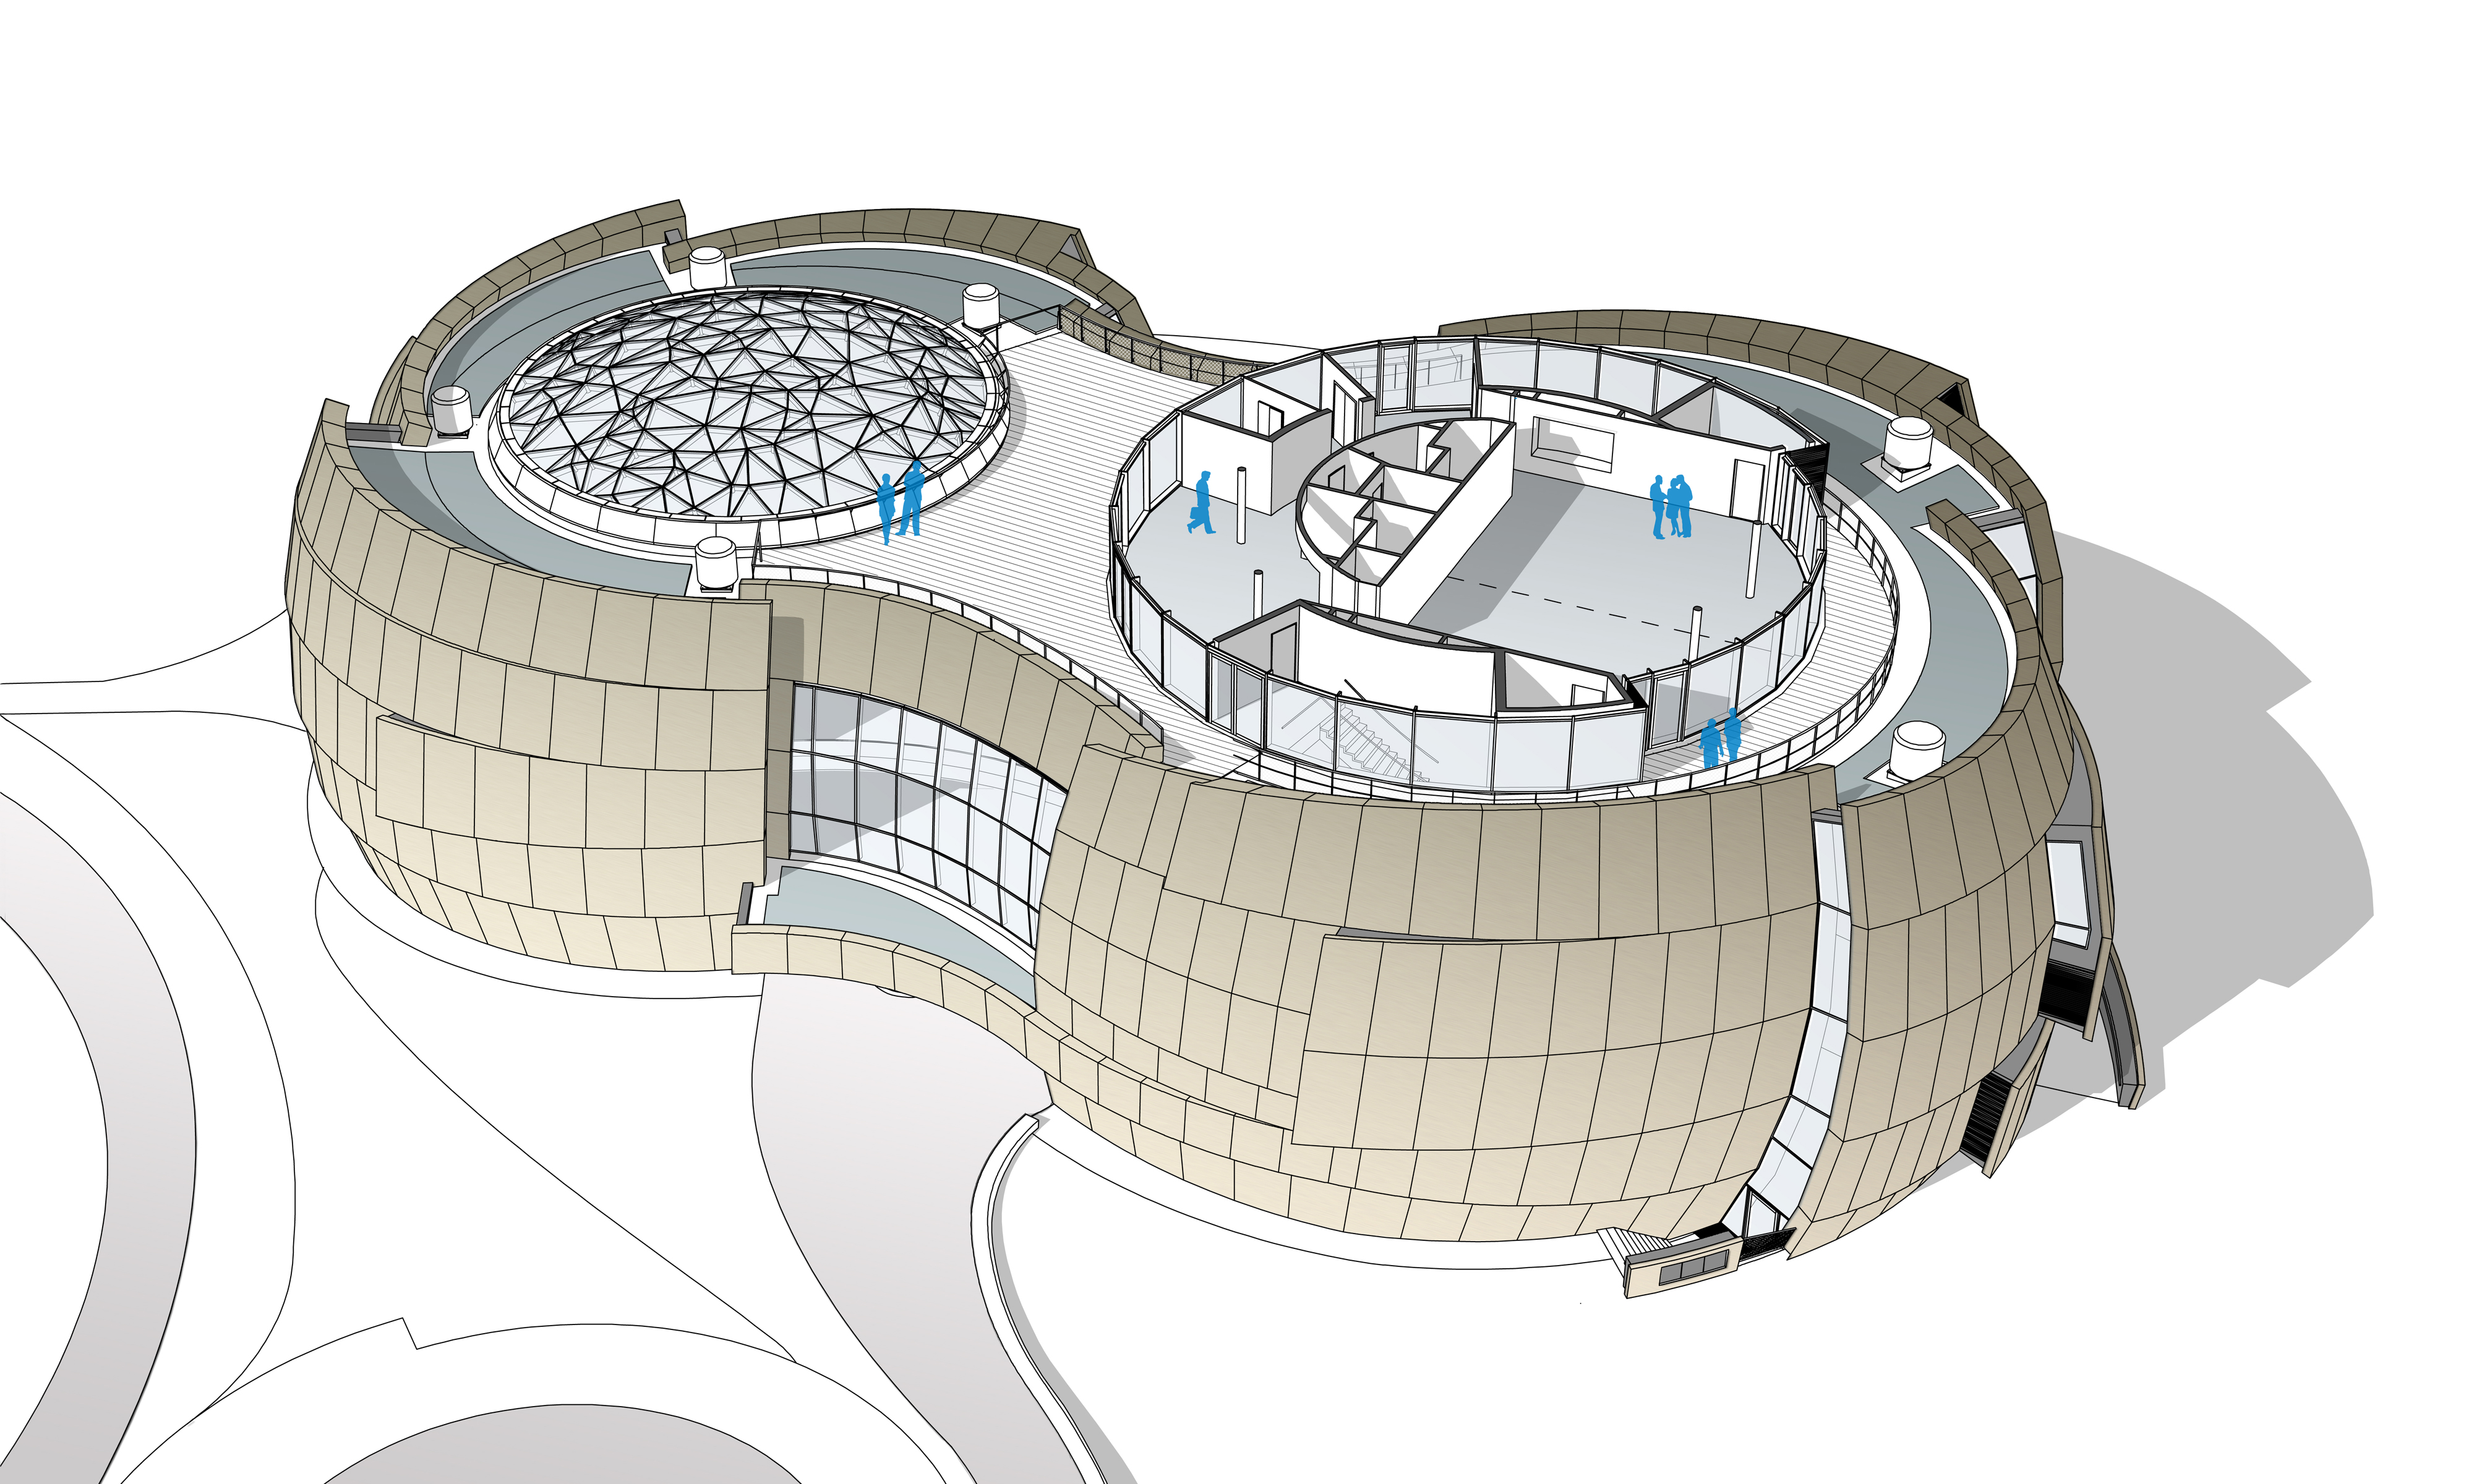

ESO Supernova third floor

The ESO Supernova Planetarium & Visitor Centre, being built in Garching next to the ESO Headquarters, will offer its visitors a contemporary, interactive exhibition on modern astronomy, as well as the possibility to enjoy digital full-dome planetarium shows and guided tours.

This floor plan shows the uppermost floor of the building. The large glass dome of the Void can be seen on the left; on the right — above the planetarium — the seminar room is located, which can be separated into two rooms by a movable wall. Around the seminar room a rooftop terrace can be used to relax in between workshops or to enjoy the view of the site.

Credit: Architekten Bernhardt + Partner (www.bp-da.de)